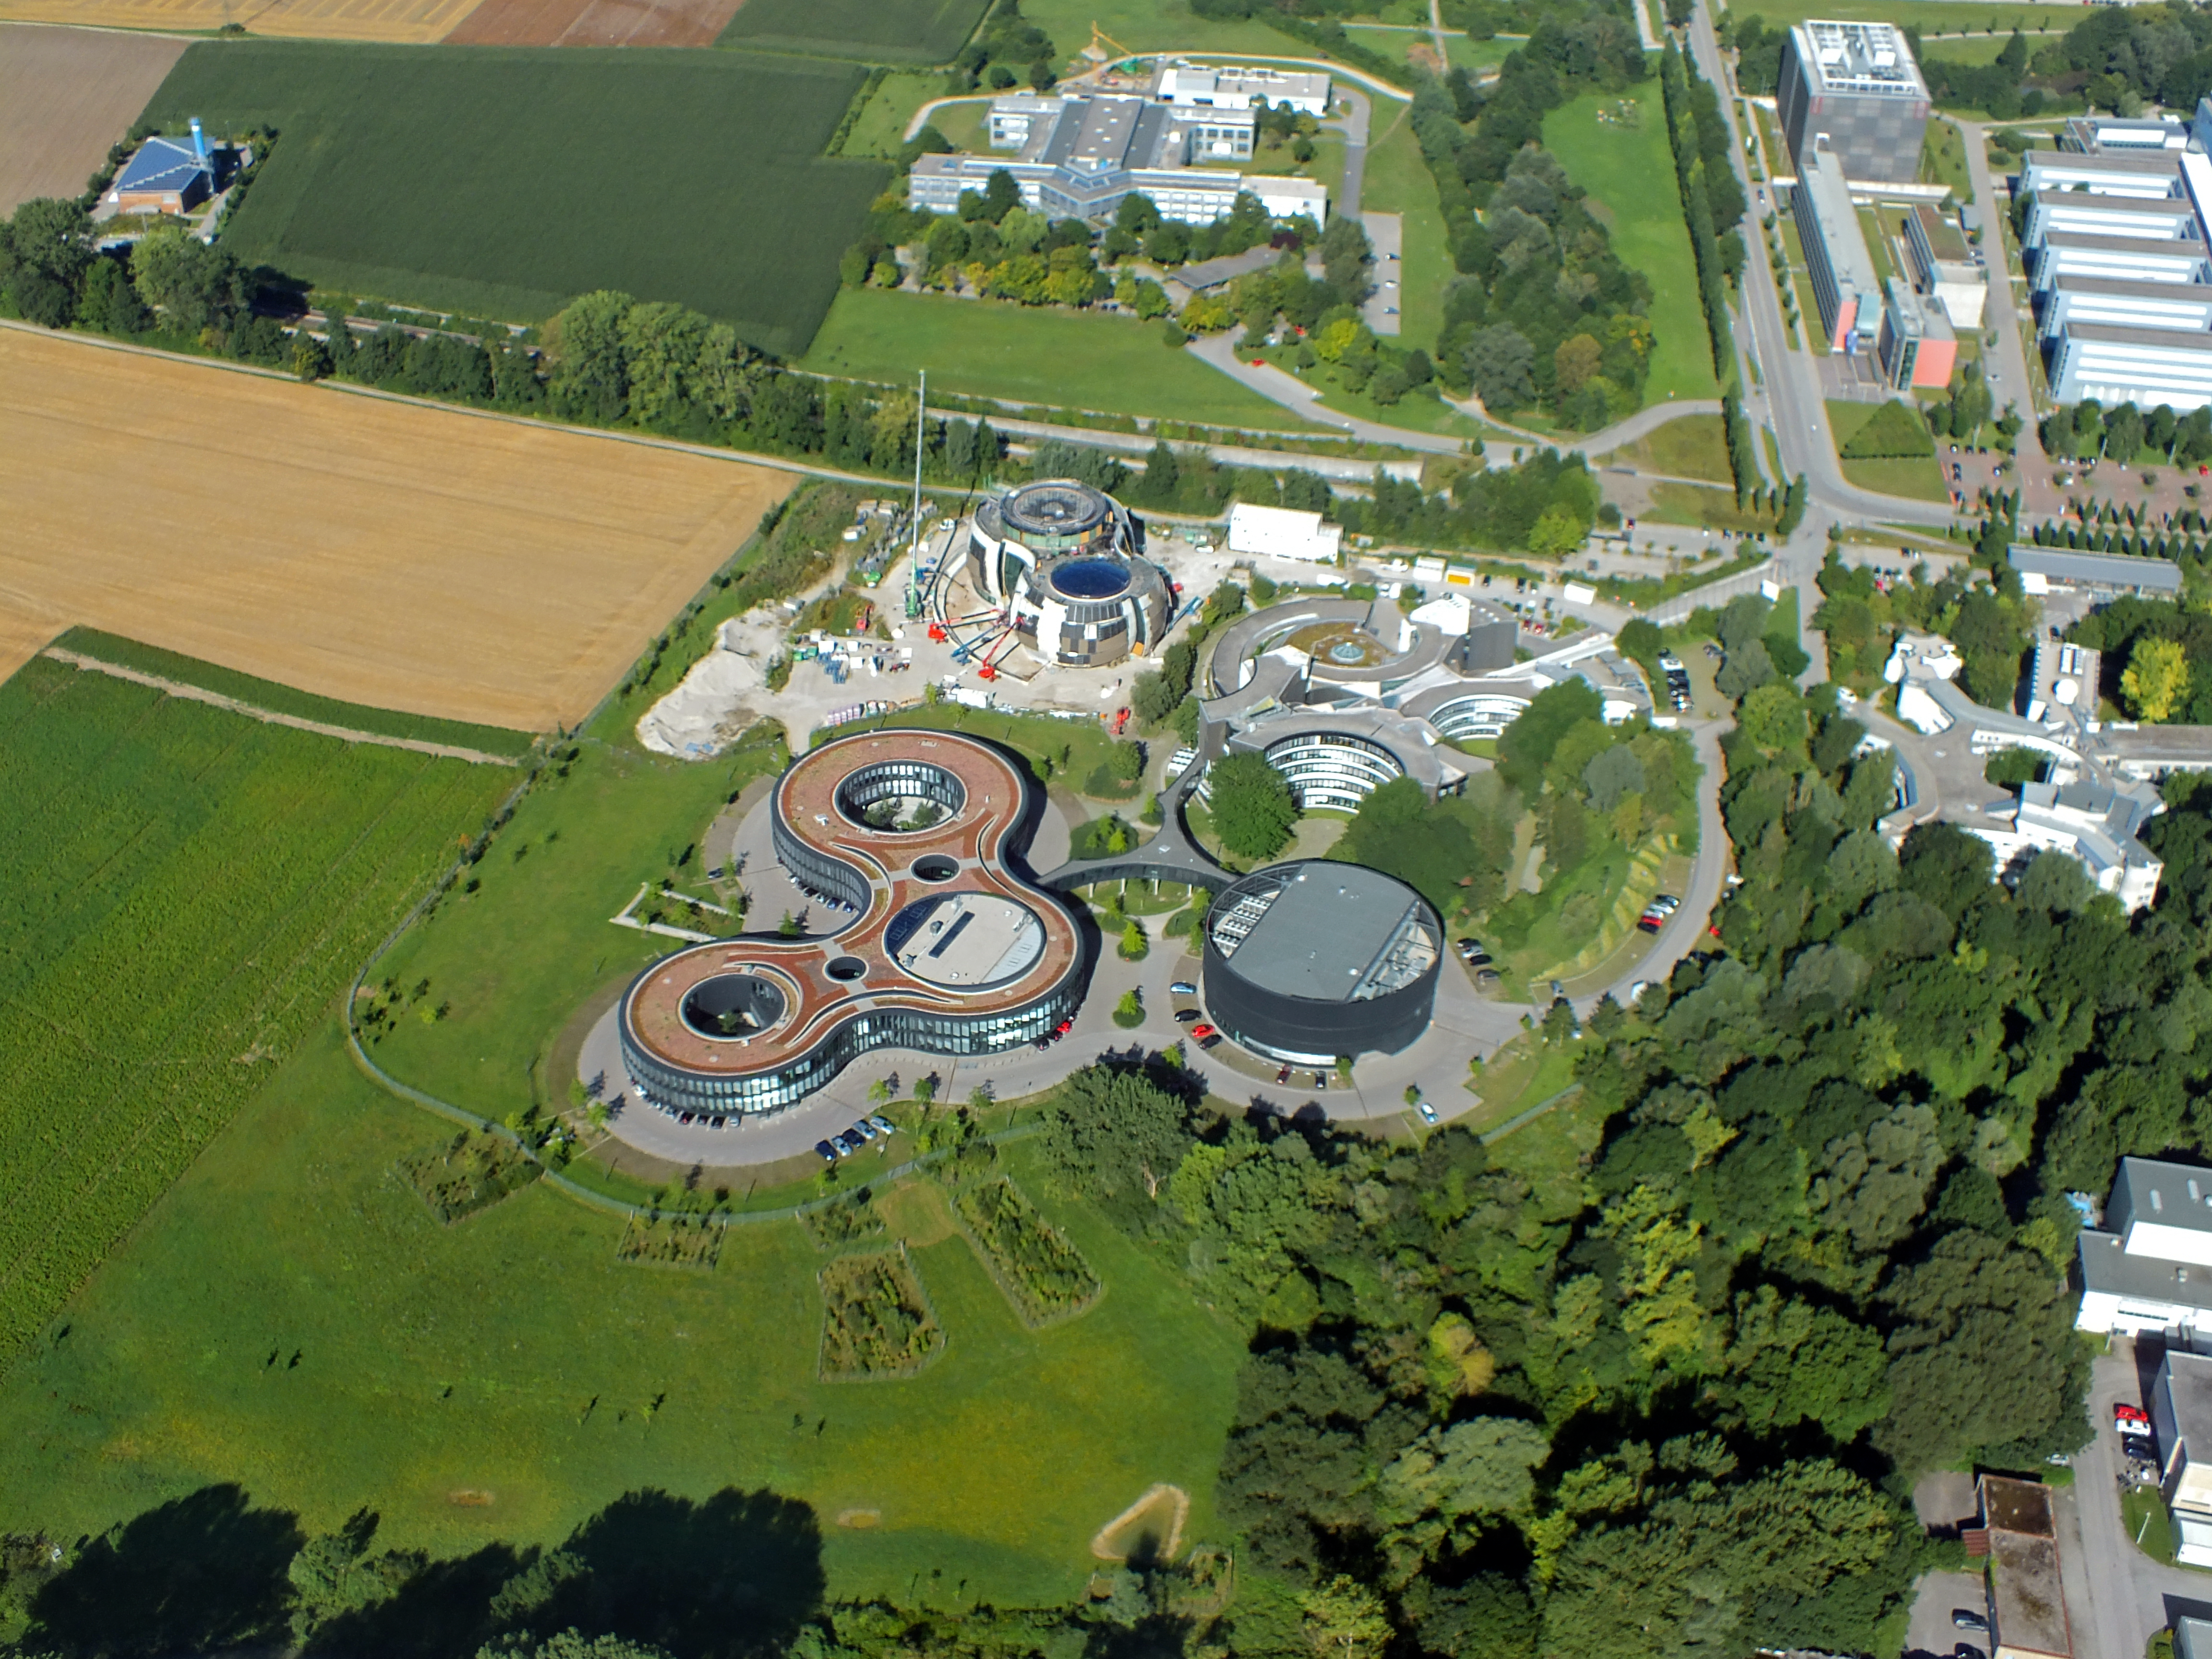

ESO from afar

The centre of the image shows an aerial view of the ESO buildings in Garching, revealing their striking architecture. The dominant design of each building is based on circles, whether they be open arcs - such as the original headquarters (upper-right), the overlapping circles of the headquarters extension (lower-left), or the cylinder of the new technical building (lower-right). Currently under construction in the upper-left of the plot is the ESO Supernova building, designed again on circles to represent the transfer of mass between stars in a binary system.

Credit: ESO/E. Graf